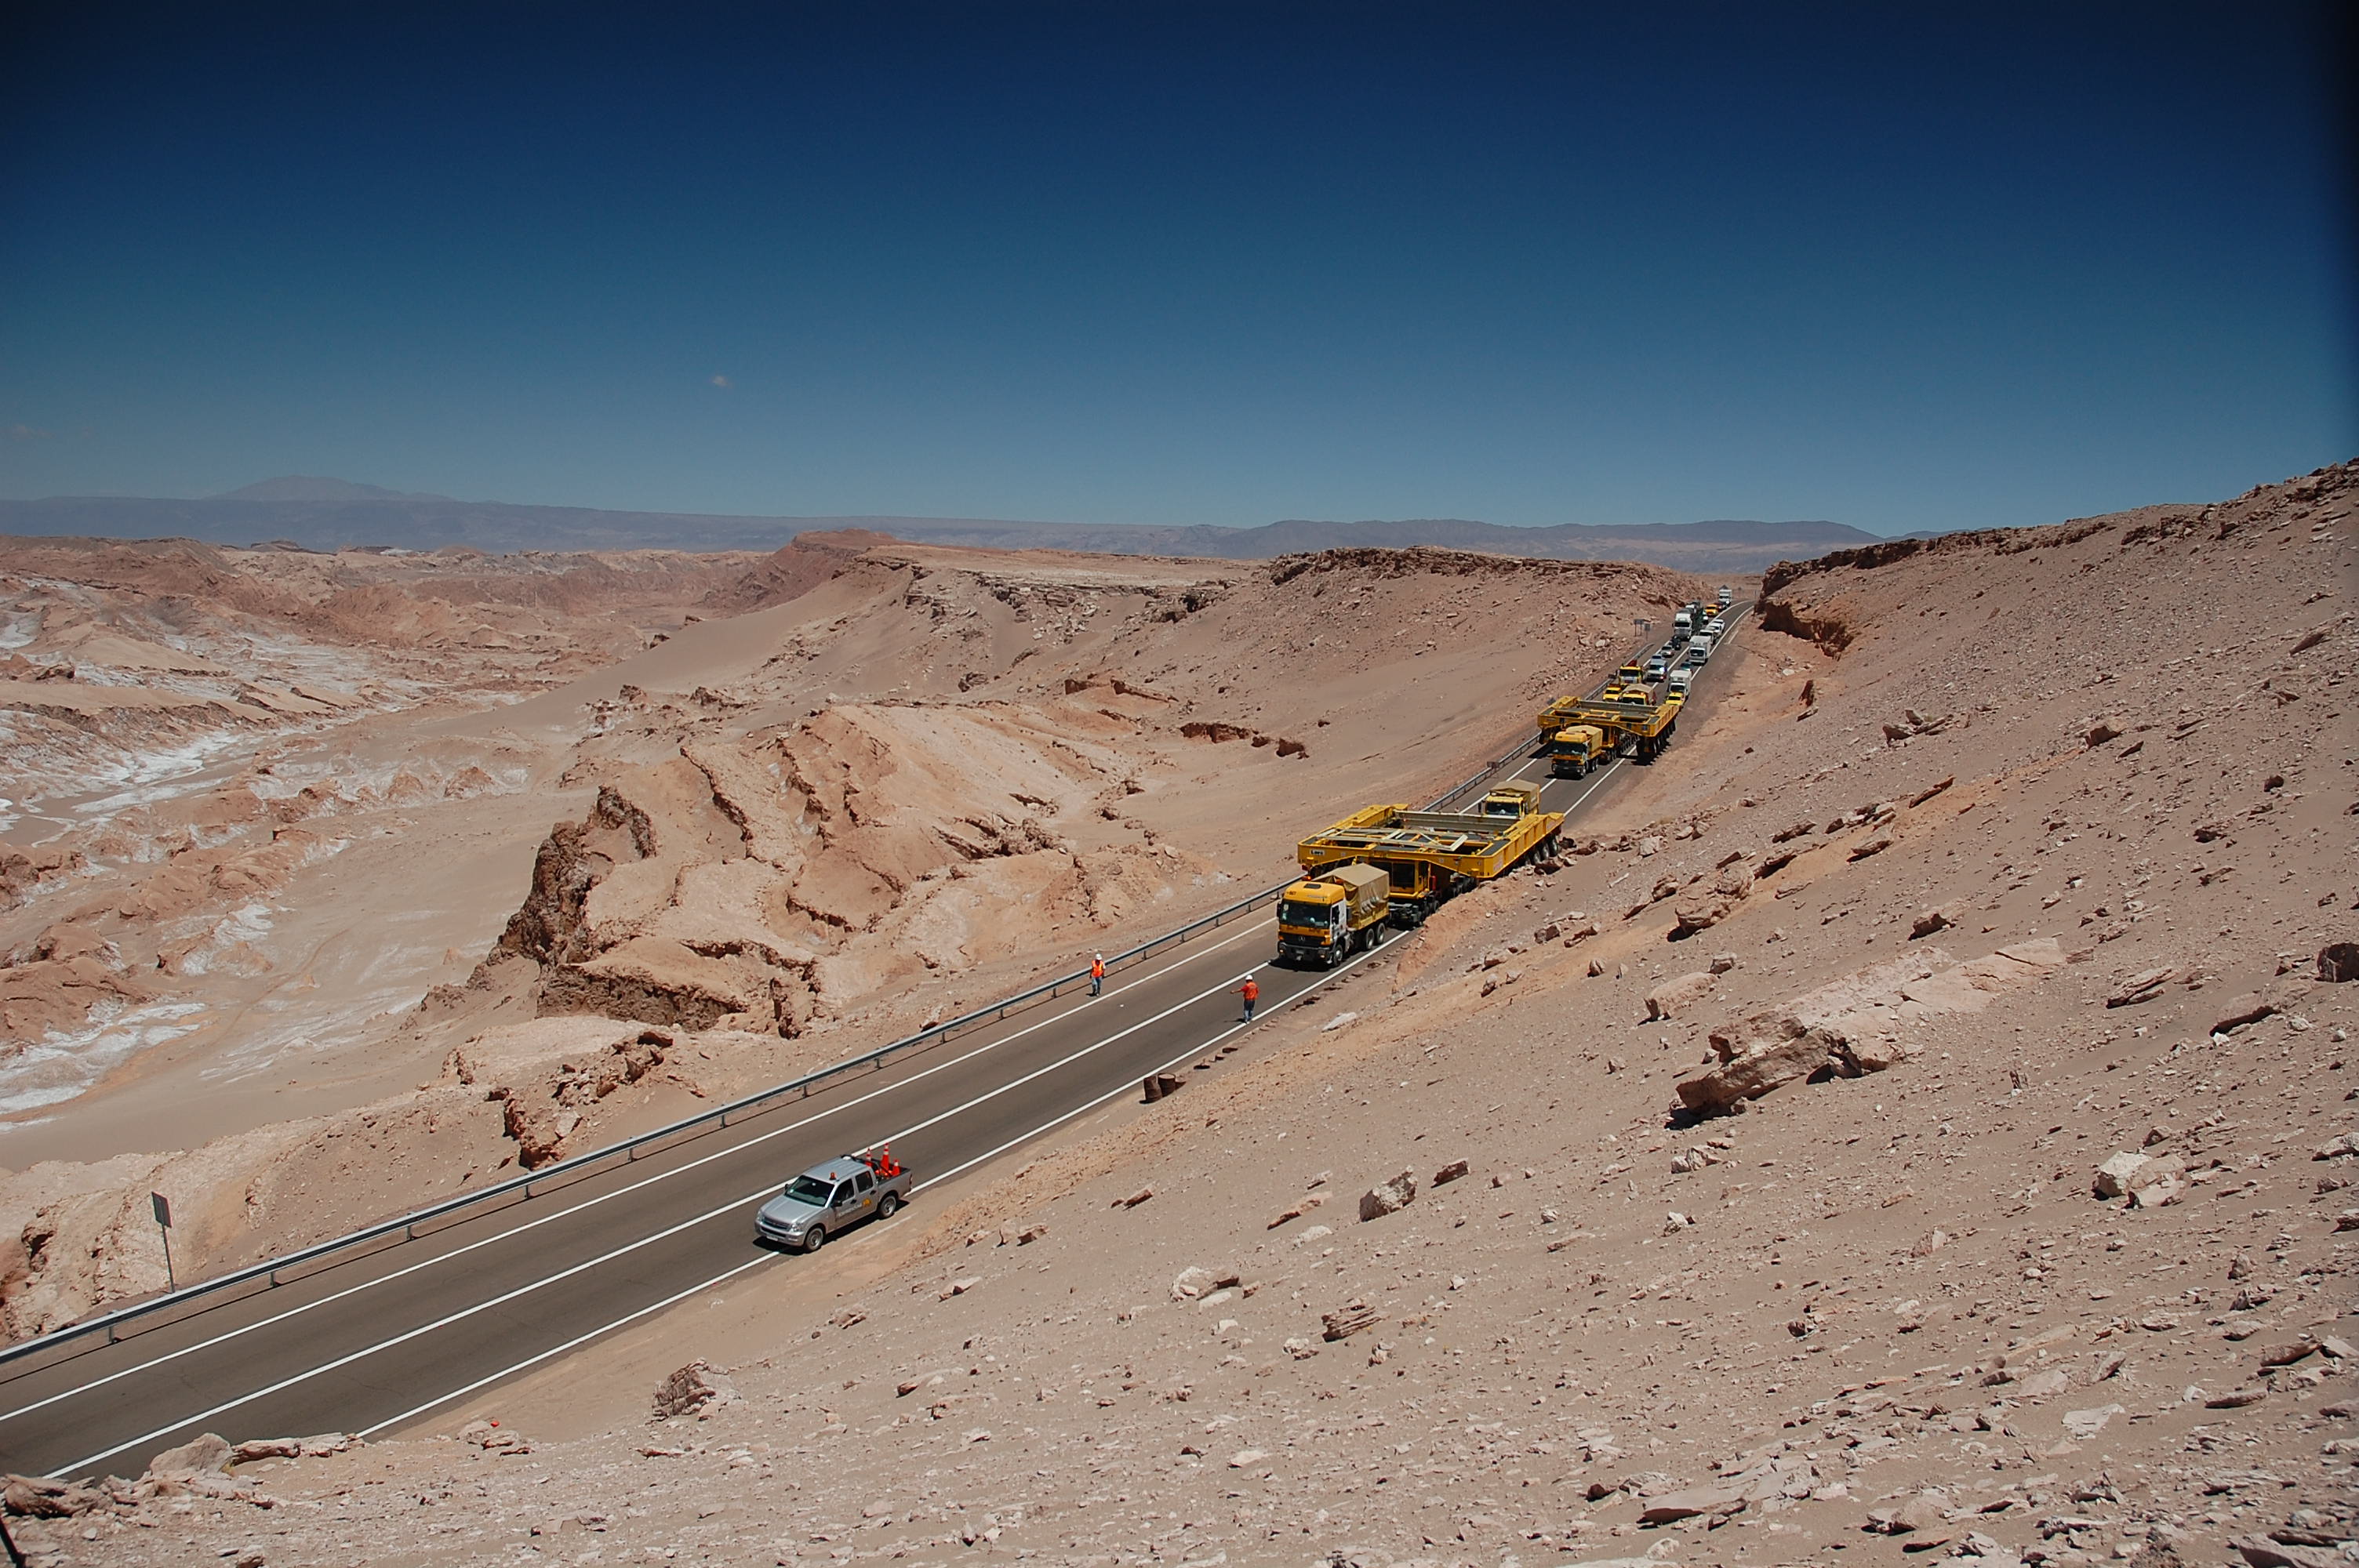

ALMA antenna transporters, Otto and Lore

On December 3 and 4 - 2007, the two ALMA antenna transporters, Otto and Lore, were being loaded onto a barge on the Neckar at Heilbronn harbour (Germany) to start their long journey to Chile. From there, they will travel to Antwerpen (Belgium) and then put onto a ship towards the port of Mejillones, in the north of Chile, to finally reach the ALMA base, close to San Pedro de Atacama. The ALMA antenna transporters are each 20 meter long, 10 meter wide and 6 meter high, and weigh 130 tonnes. They will be able to transport a 115-tonne antenna and set it down on a concrete pad within millimeters of a prescribed position. Image taken in December 2007.

Credit: ALMA (ESO/NAOJ/NRAO)